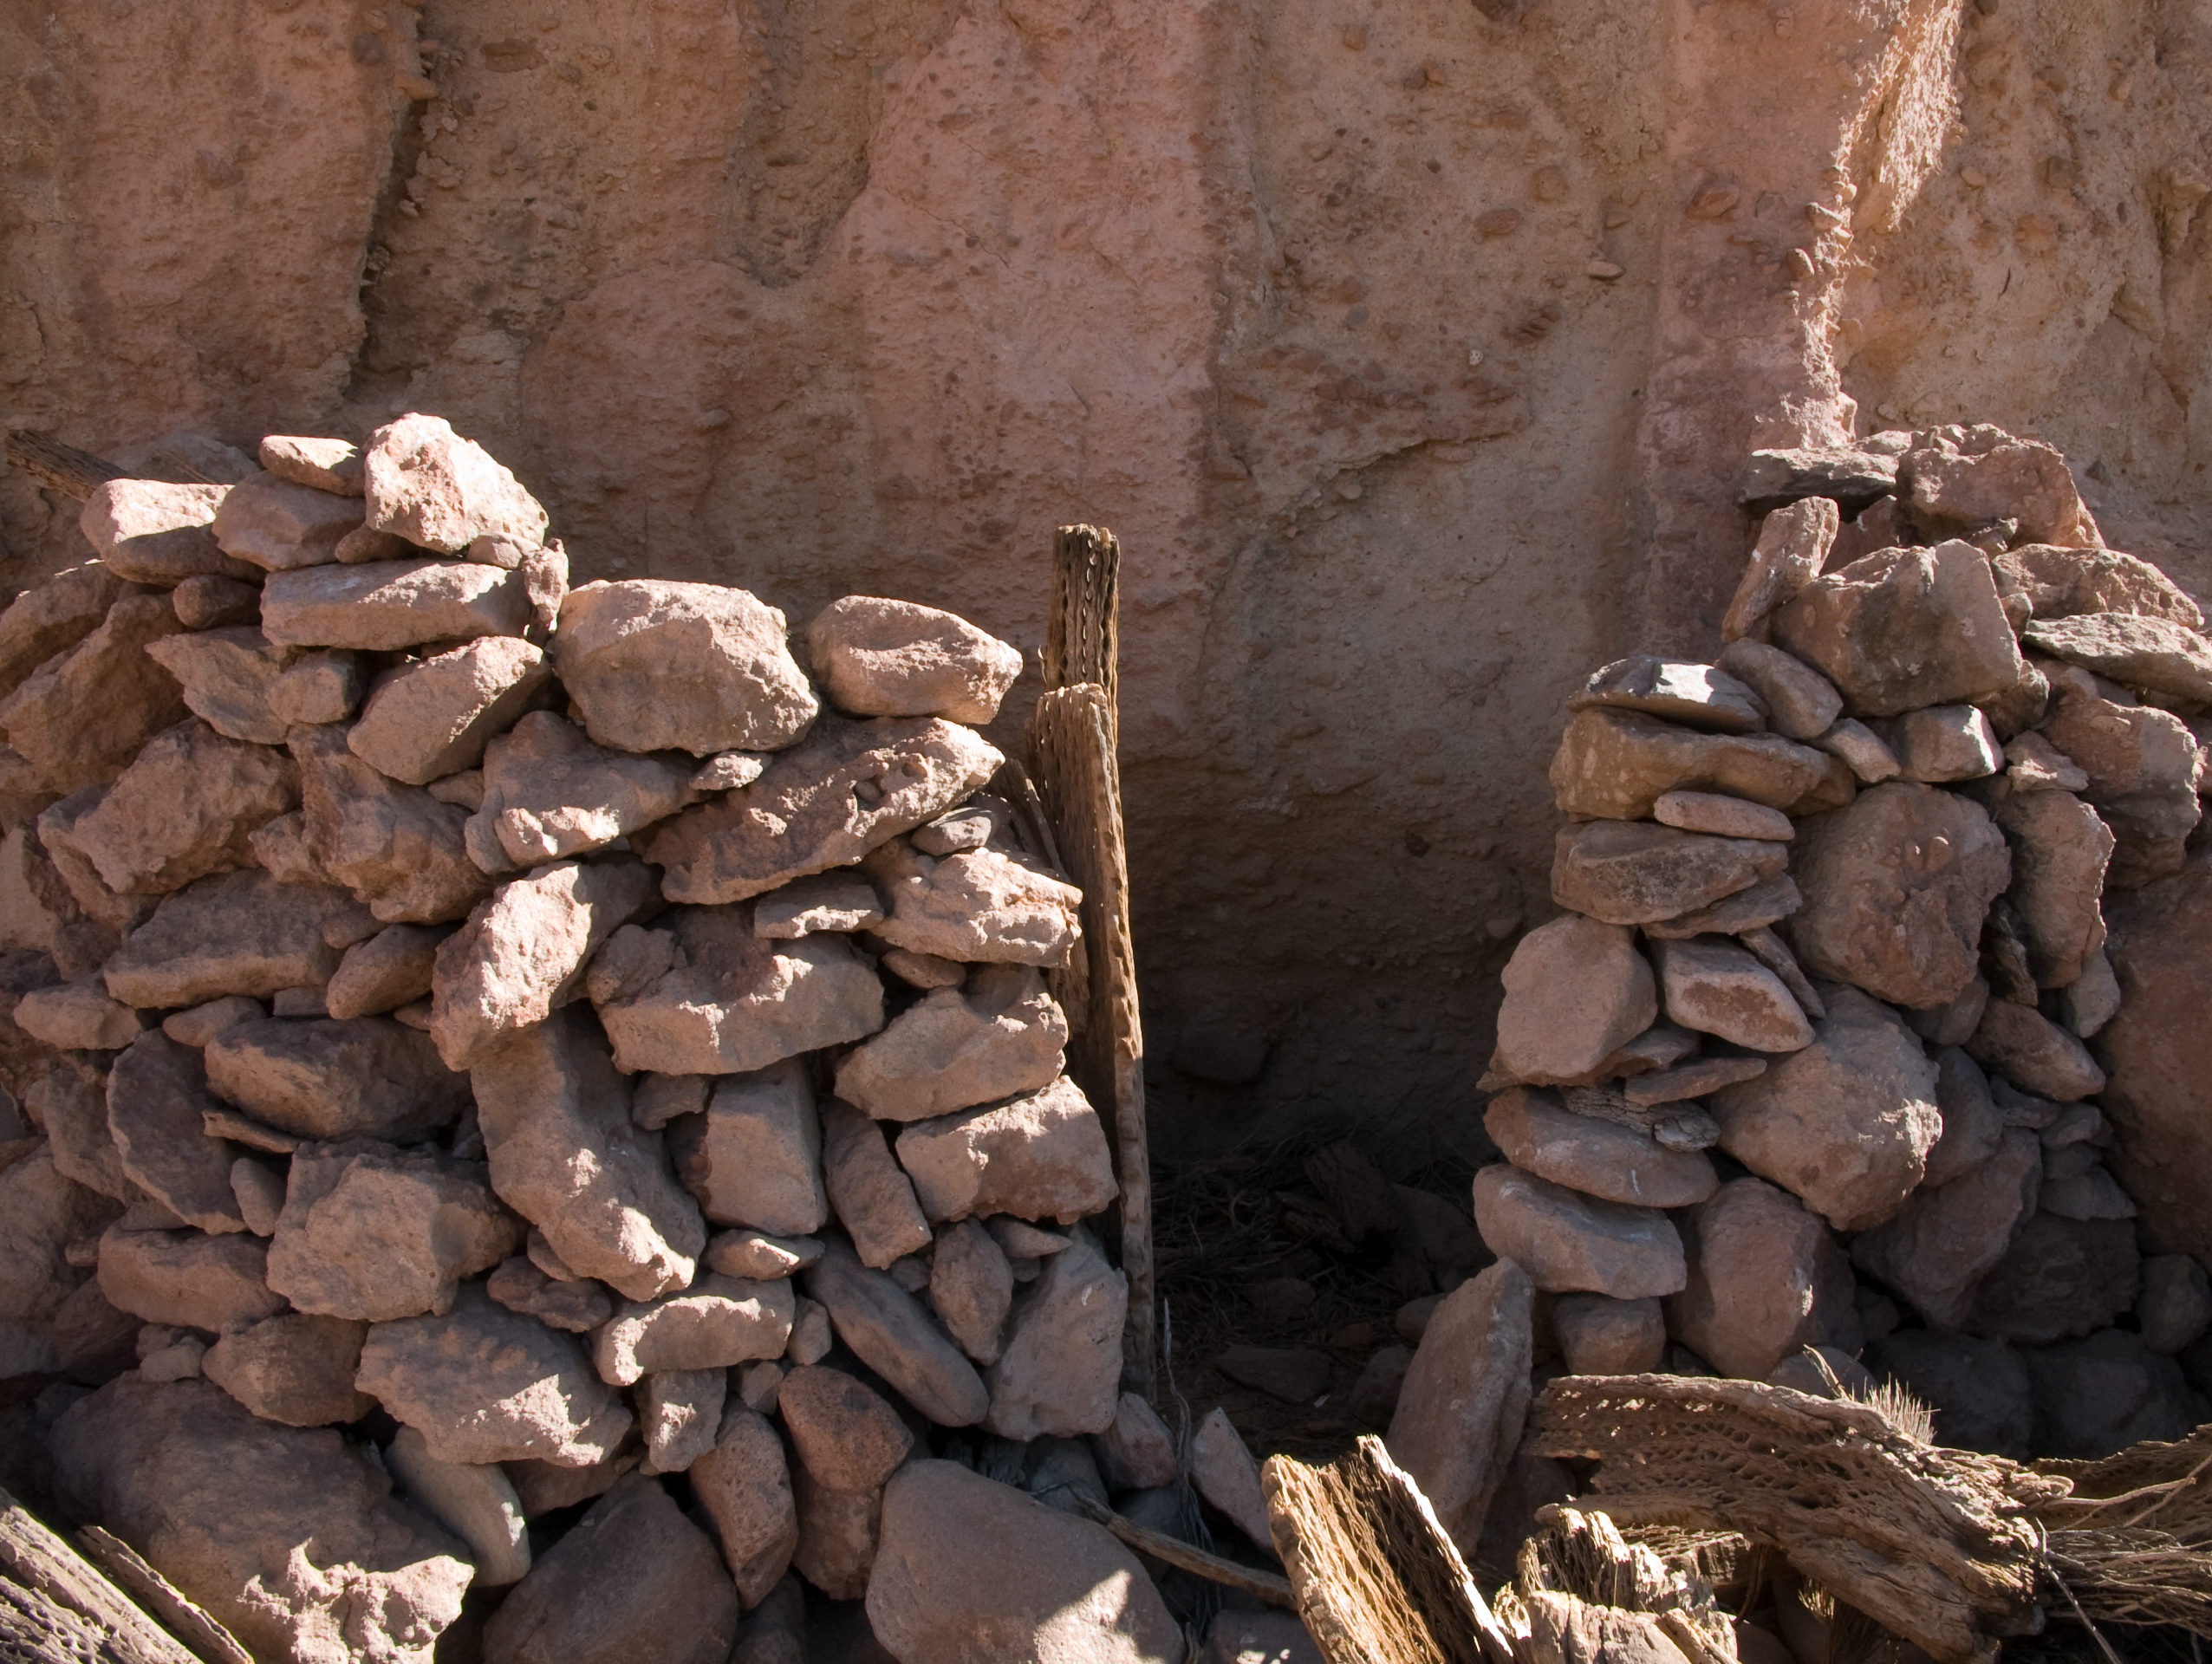

Archaeology in Atacama's Chilean desert

The natural environment around the ALMA site. These archaeological testimonies were found near the ALMA site. This picture was obtained in August 2004.

Credit: ESO